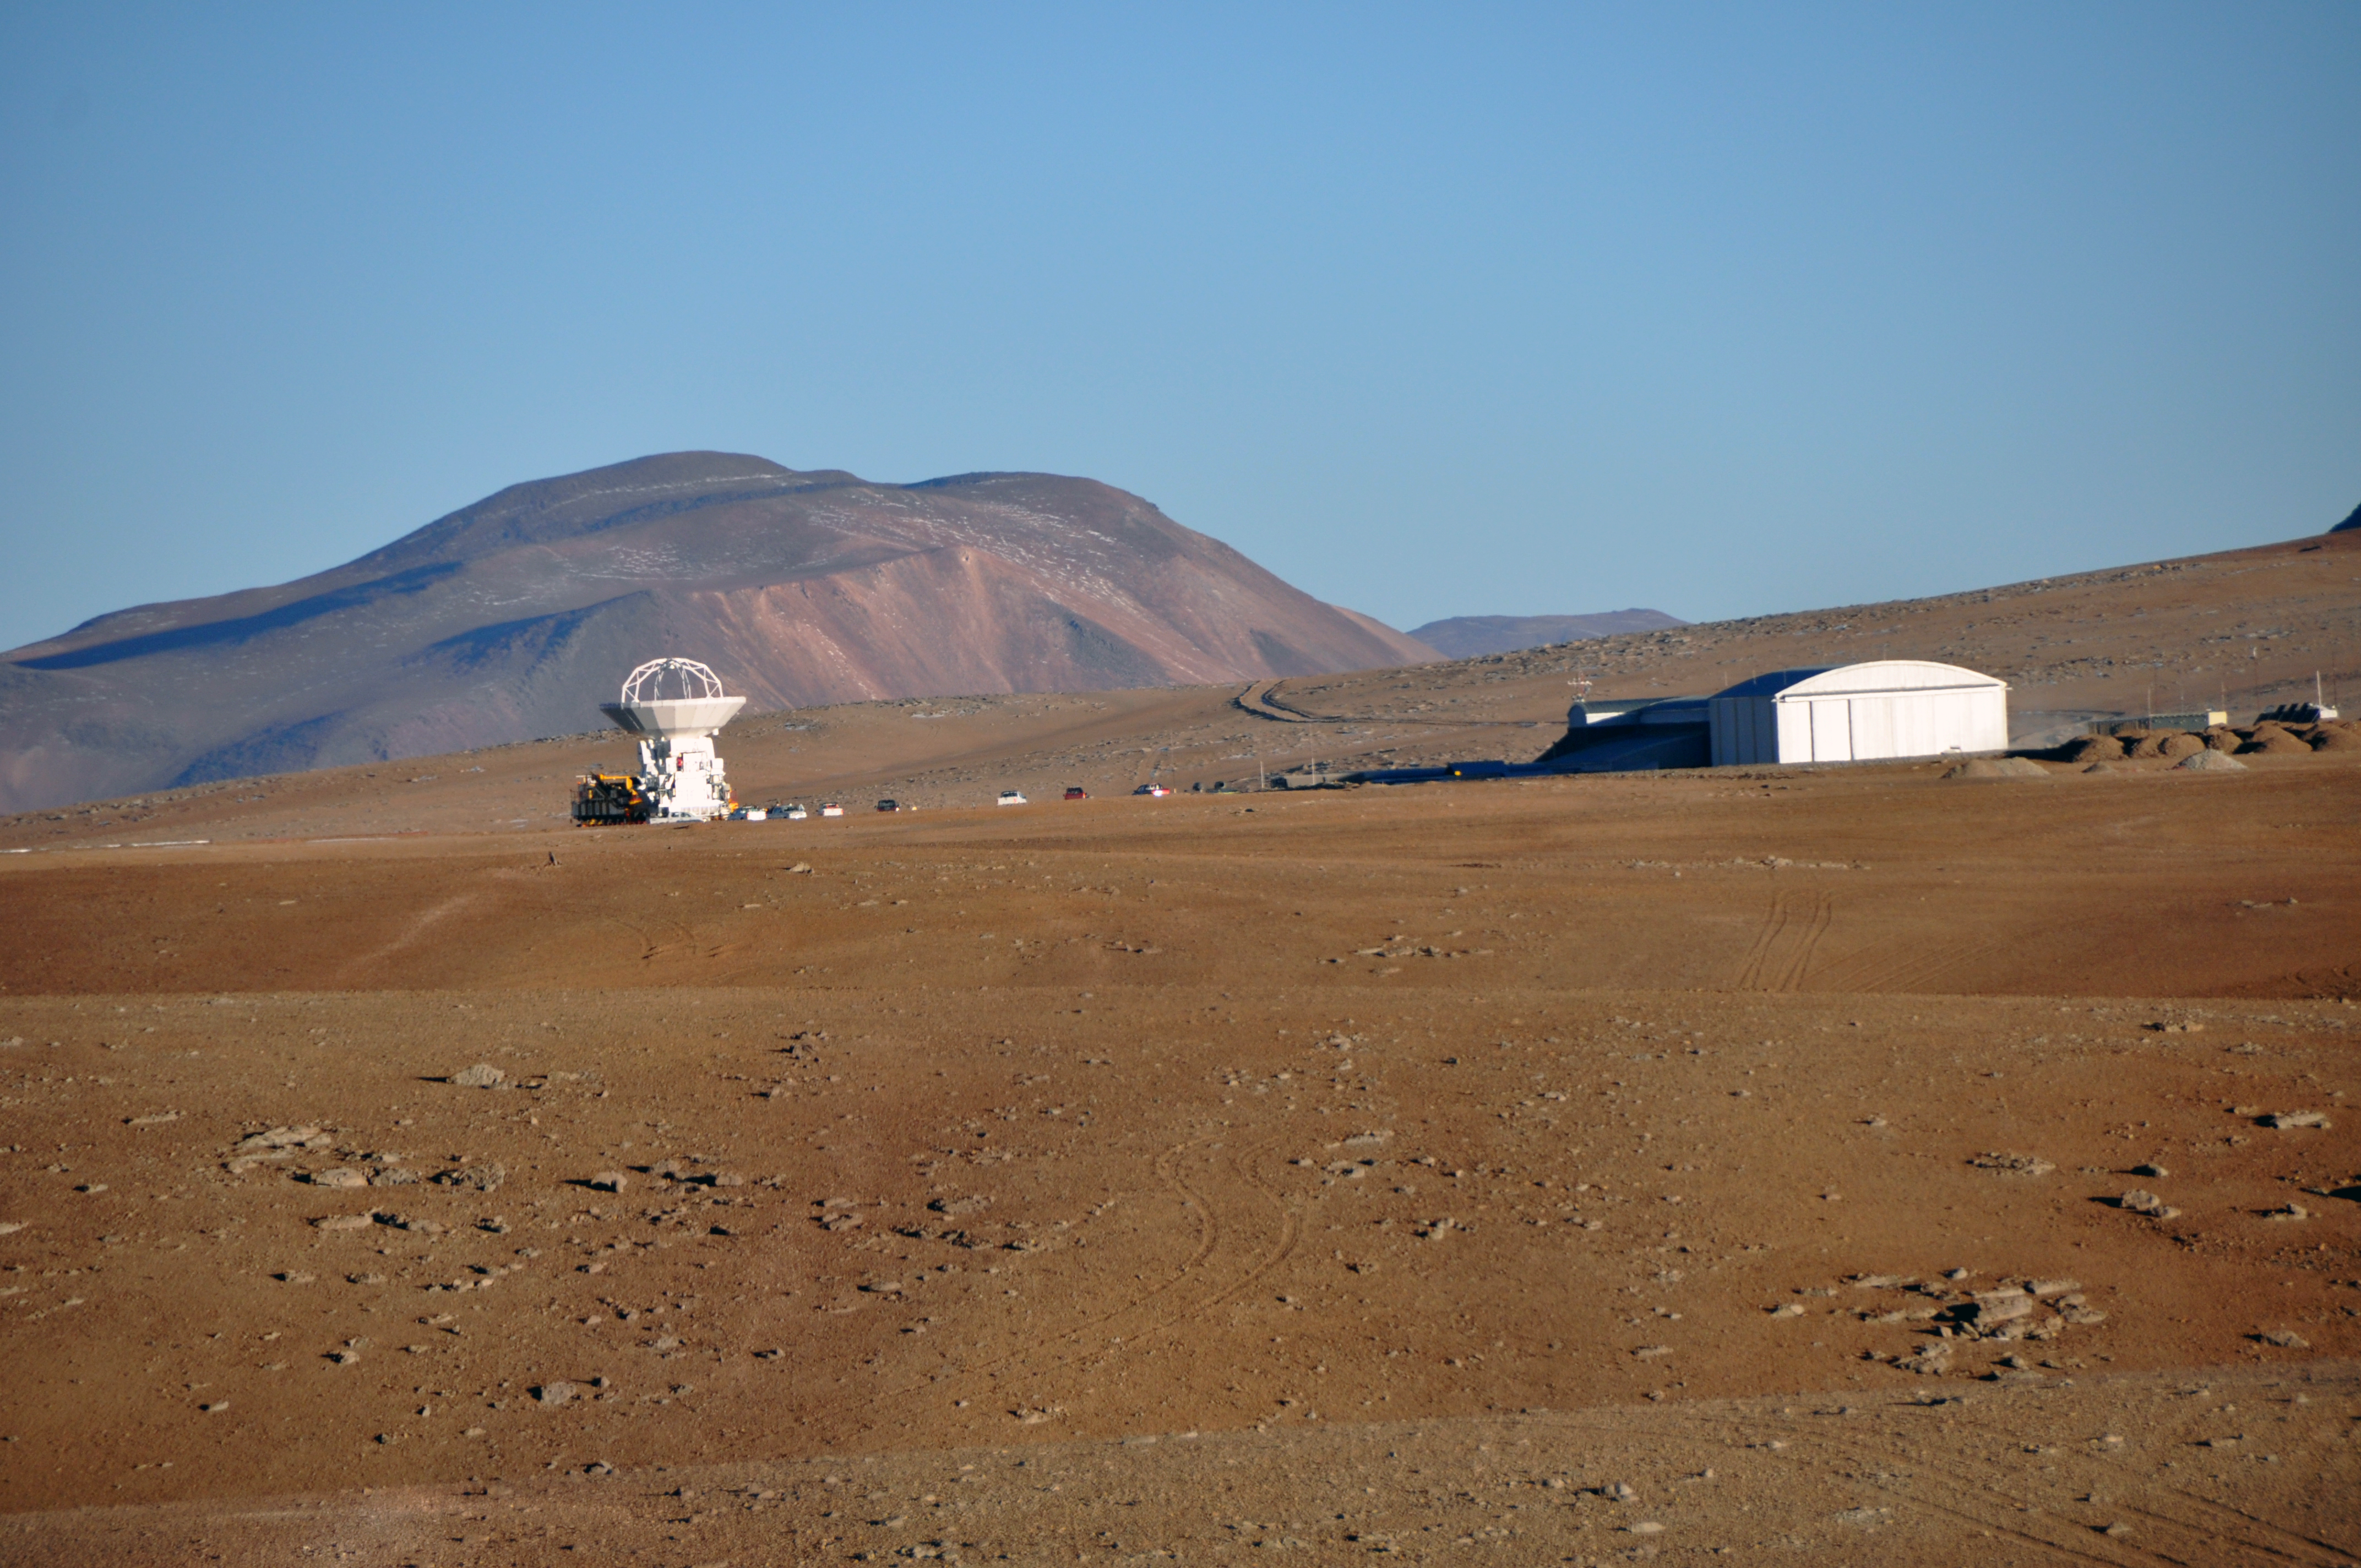

Positioning an antenna at 5000 metres altitude

Positioning the first ALMA antenna at the Array Operations Site, at an altitude of 5,000 metres, on the Chajnantor plateau.

Credit: ALMA (ESO/NAOJ/NRAO)